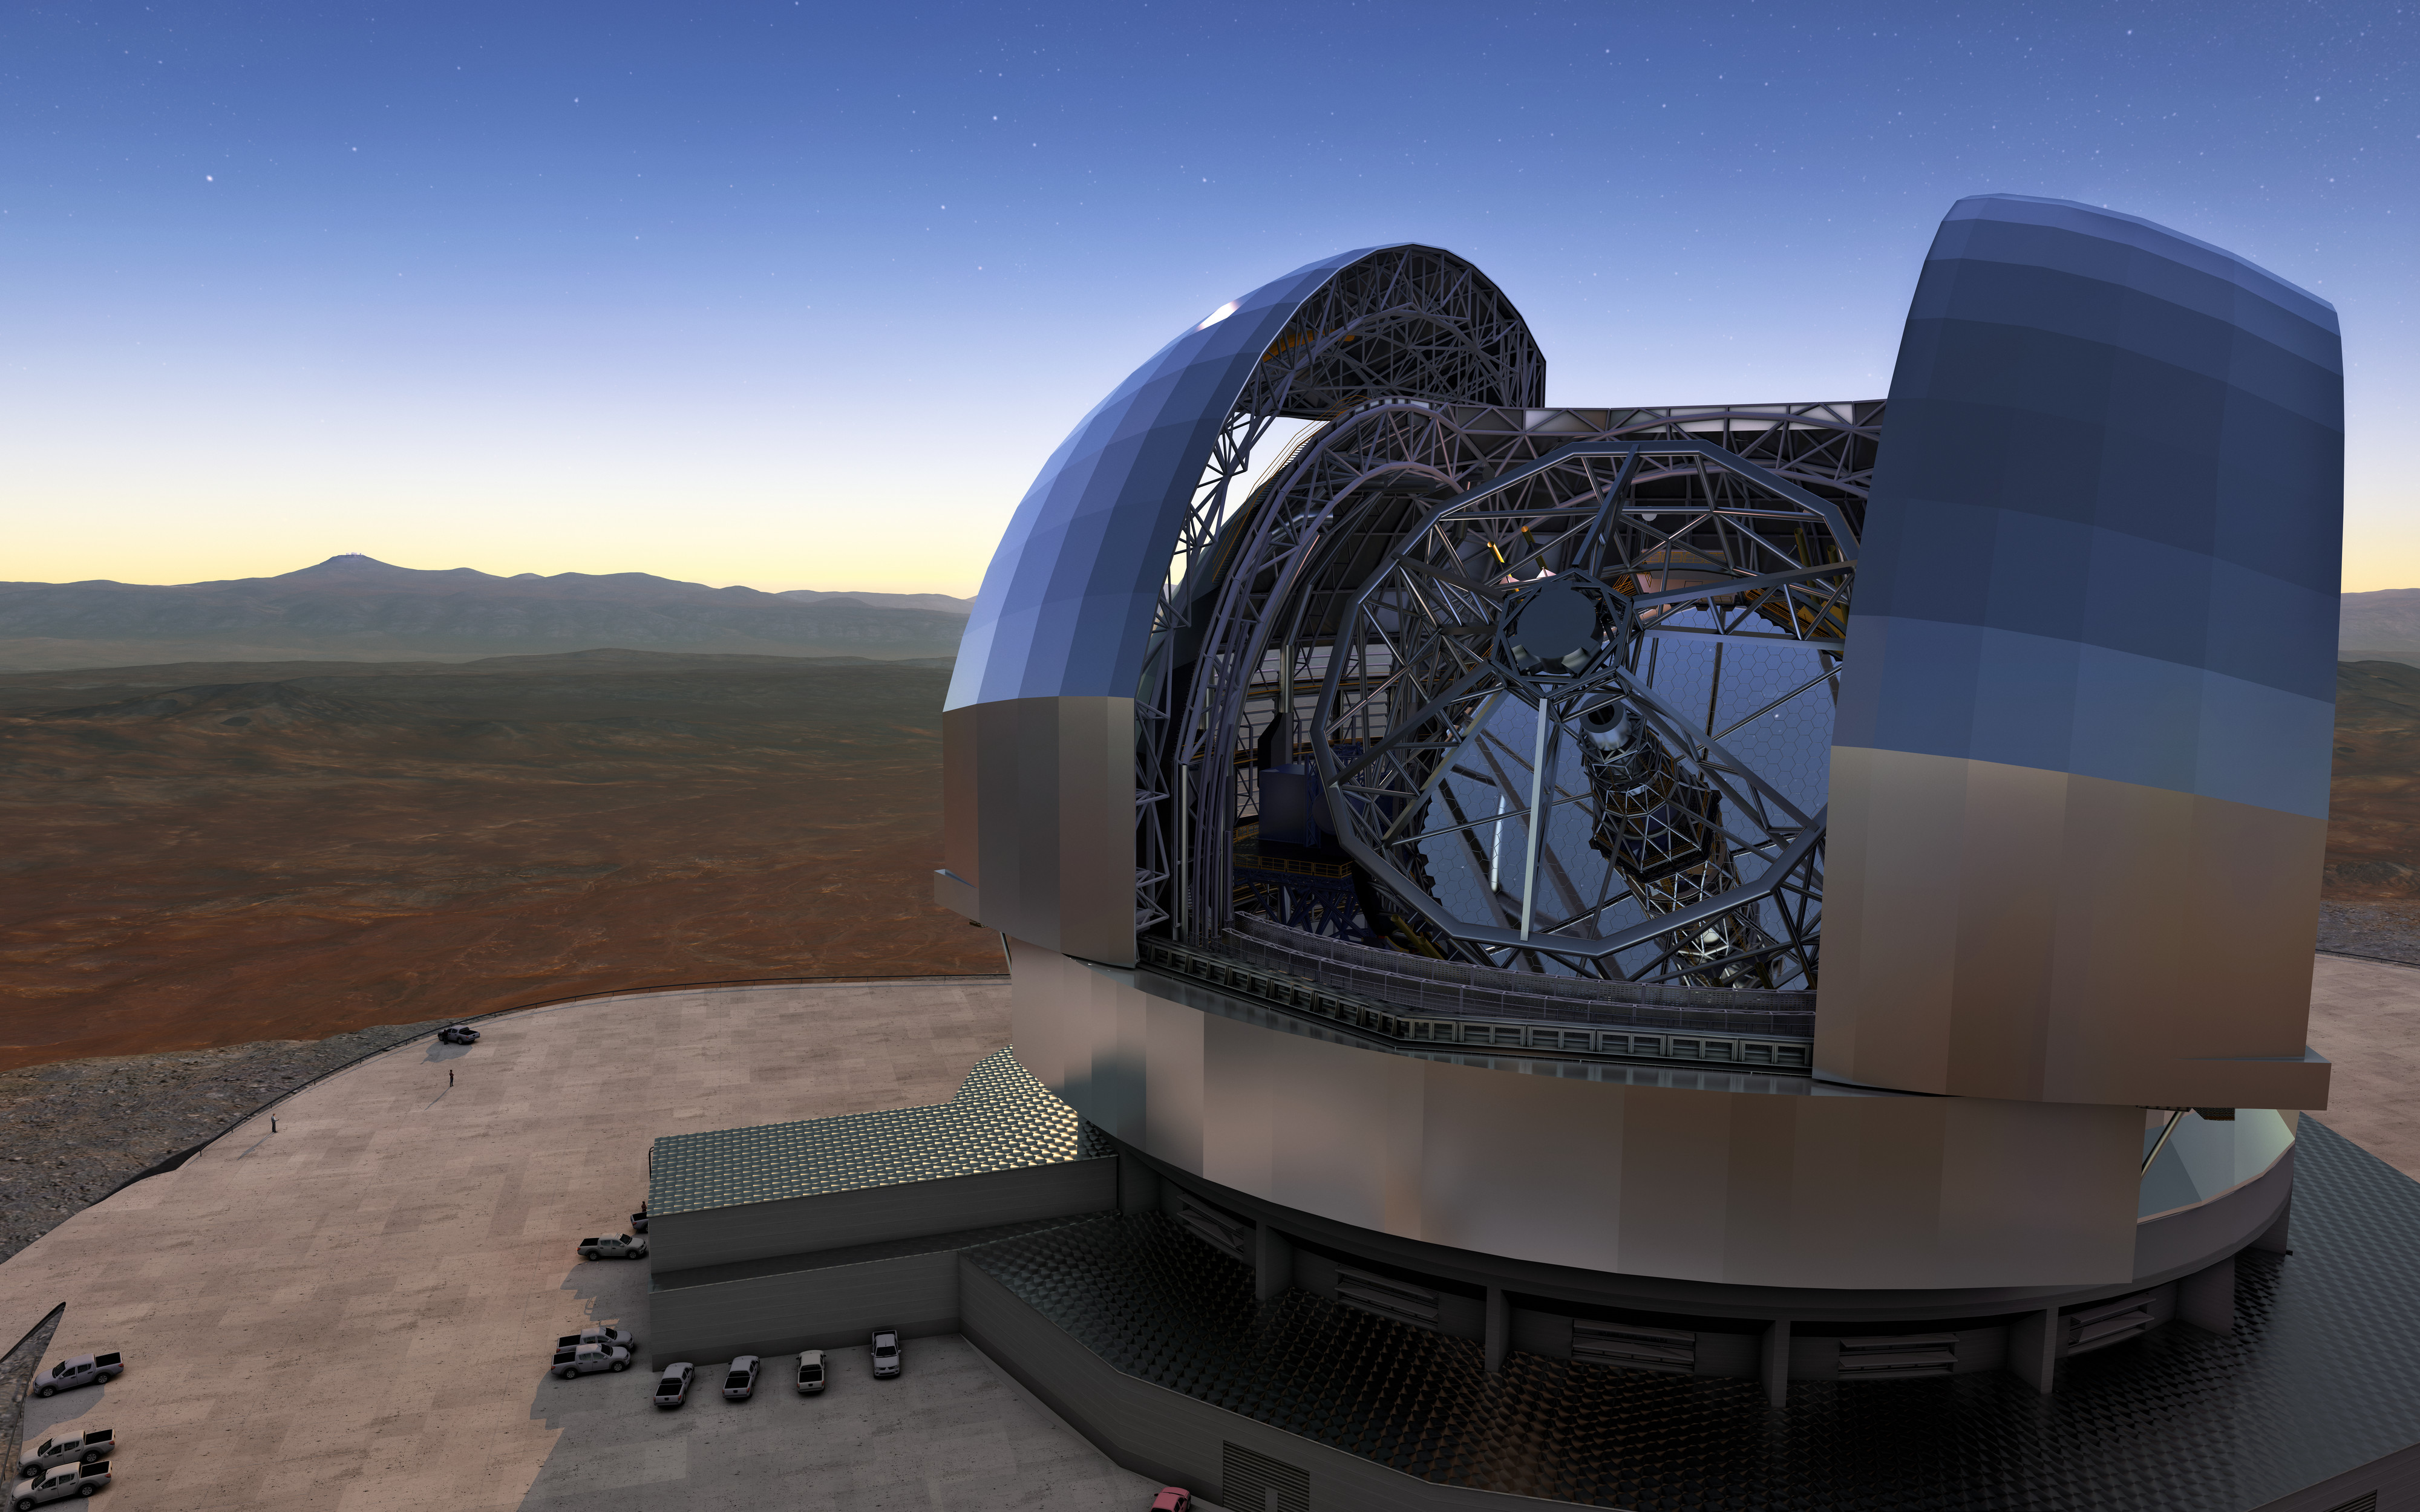

Artist's rendering of the ELT in operation

The Extremely Large Telescope (ELT) is currently under construction at Cerro Armazones in Chile's Atacama Desert. Its 39-metre diameter mirror will have 15 times the light collecting power of current ground-based telescopes, and will be by far the world's largest optical/near-infrared telescope when completed.

Credit: ESO